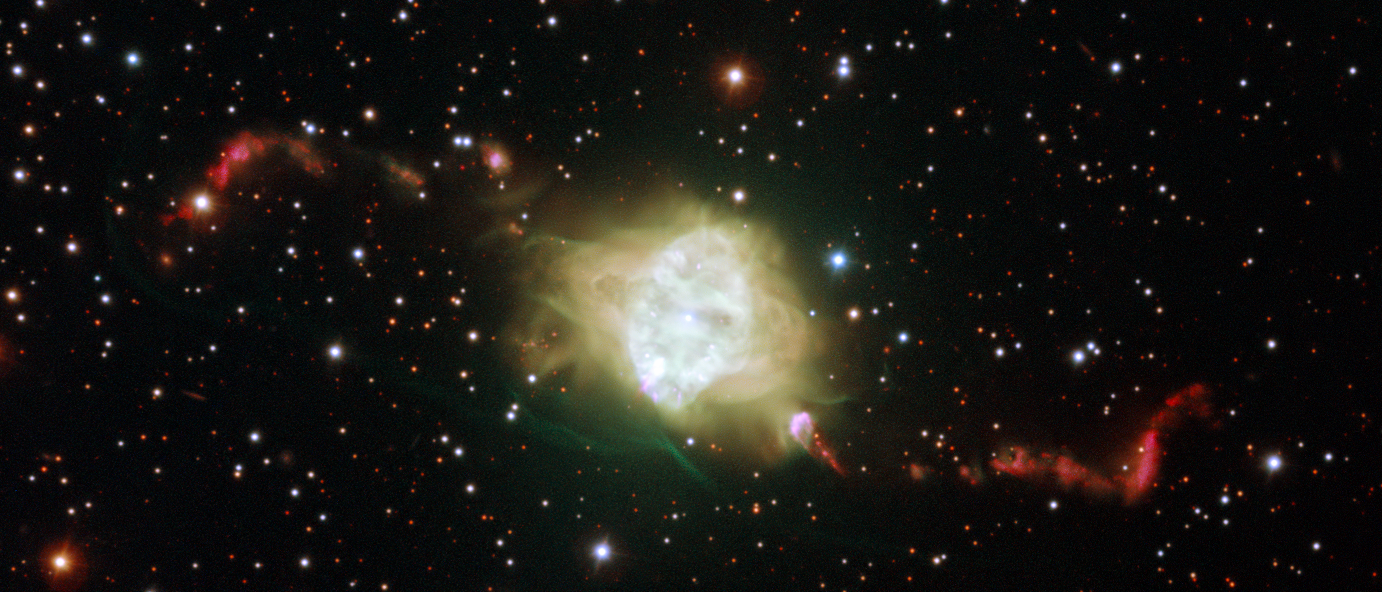

The planetary nebula Fleming 1 seen with ESO’s Very Large Telescope

This new ESO Very Large Telescope image shows the planetary nebula Fleming 1 in the constellation of Centaurus (The Centaur). This striking object is a glowing cloud of gas around a dying star. New observations have shown that it is likely that a very rare pair of white dwarf stars lies at the heart of this object. Their orbital motions can fully explain the remarkably symmetric structures of the jets in the surrounding gas clouds in this and similar objects.

Credit: ESO/H. Boffin